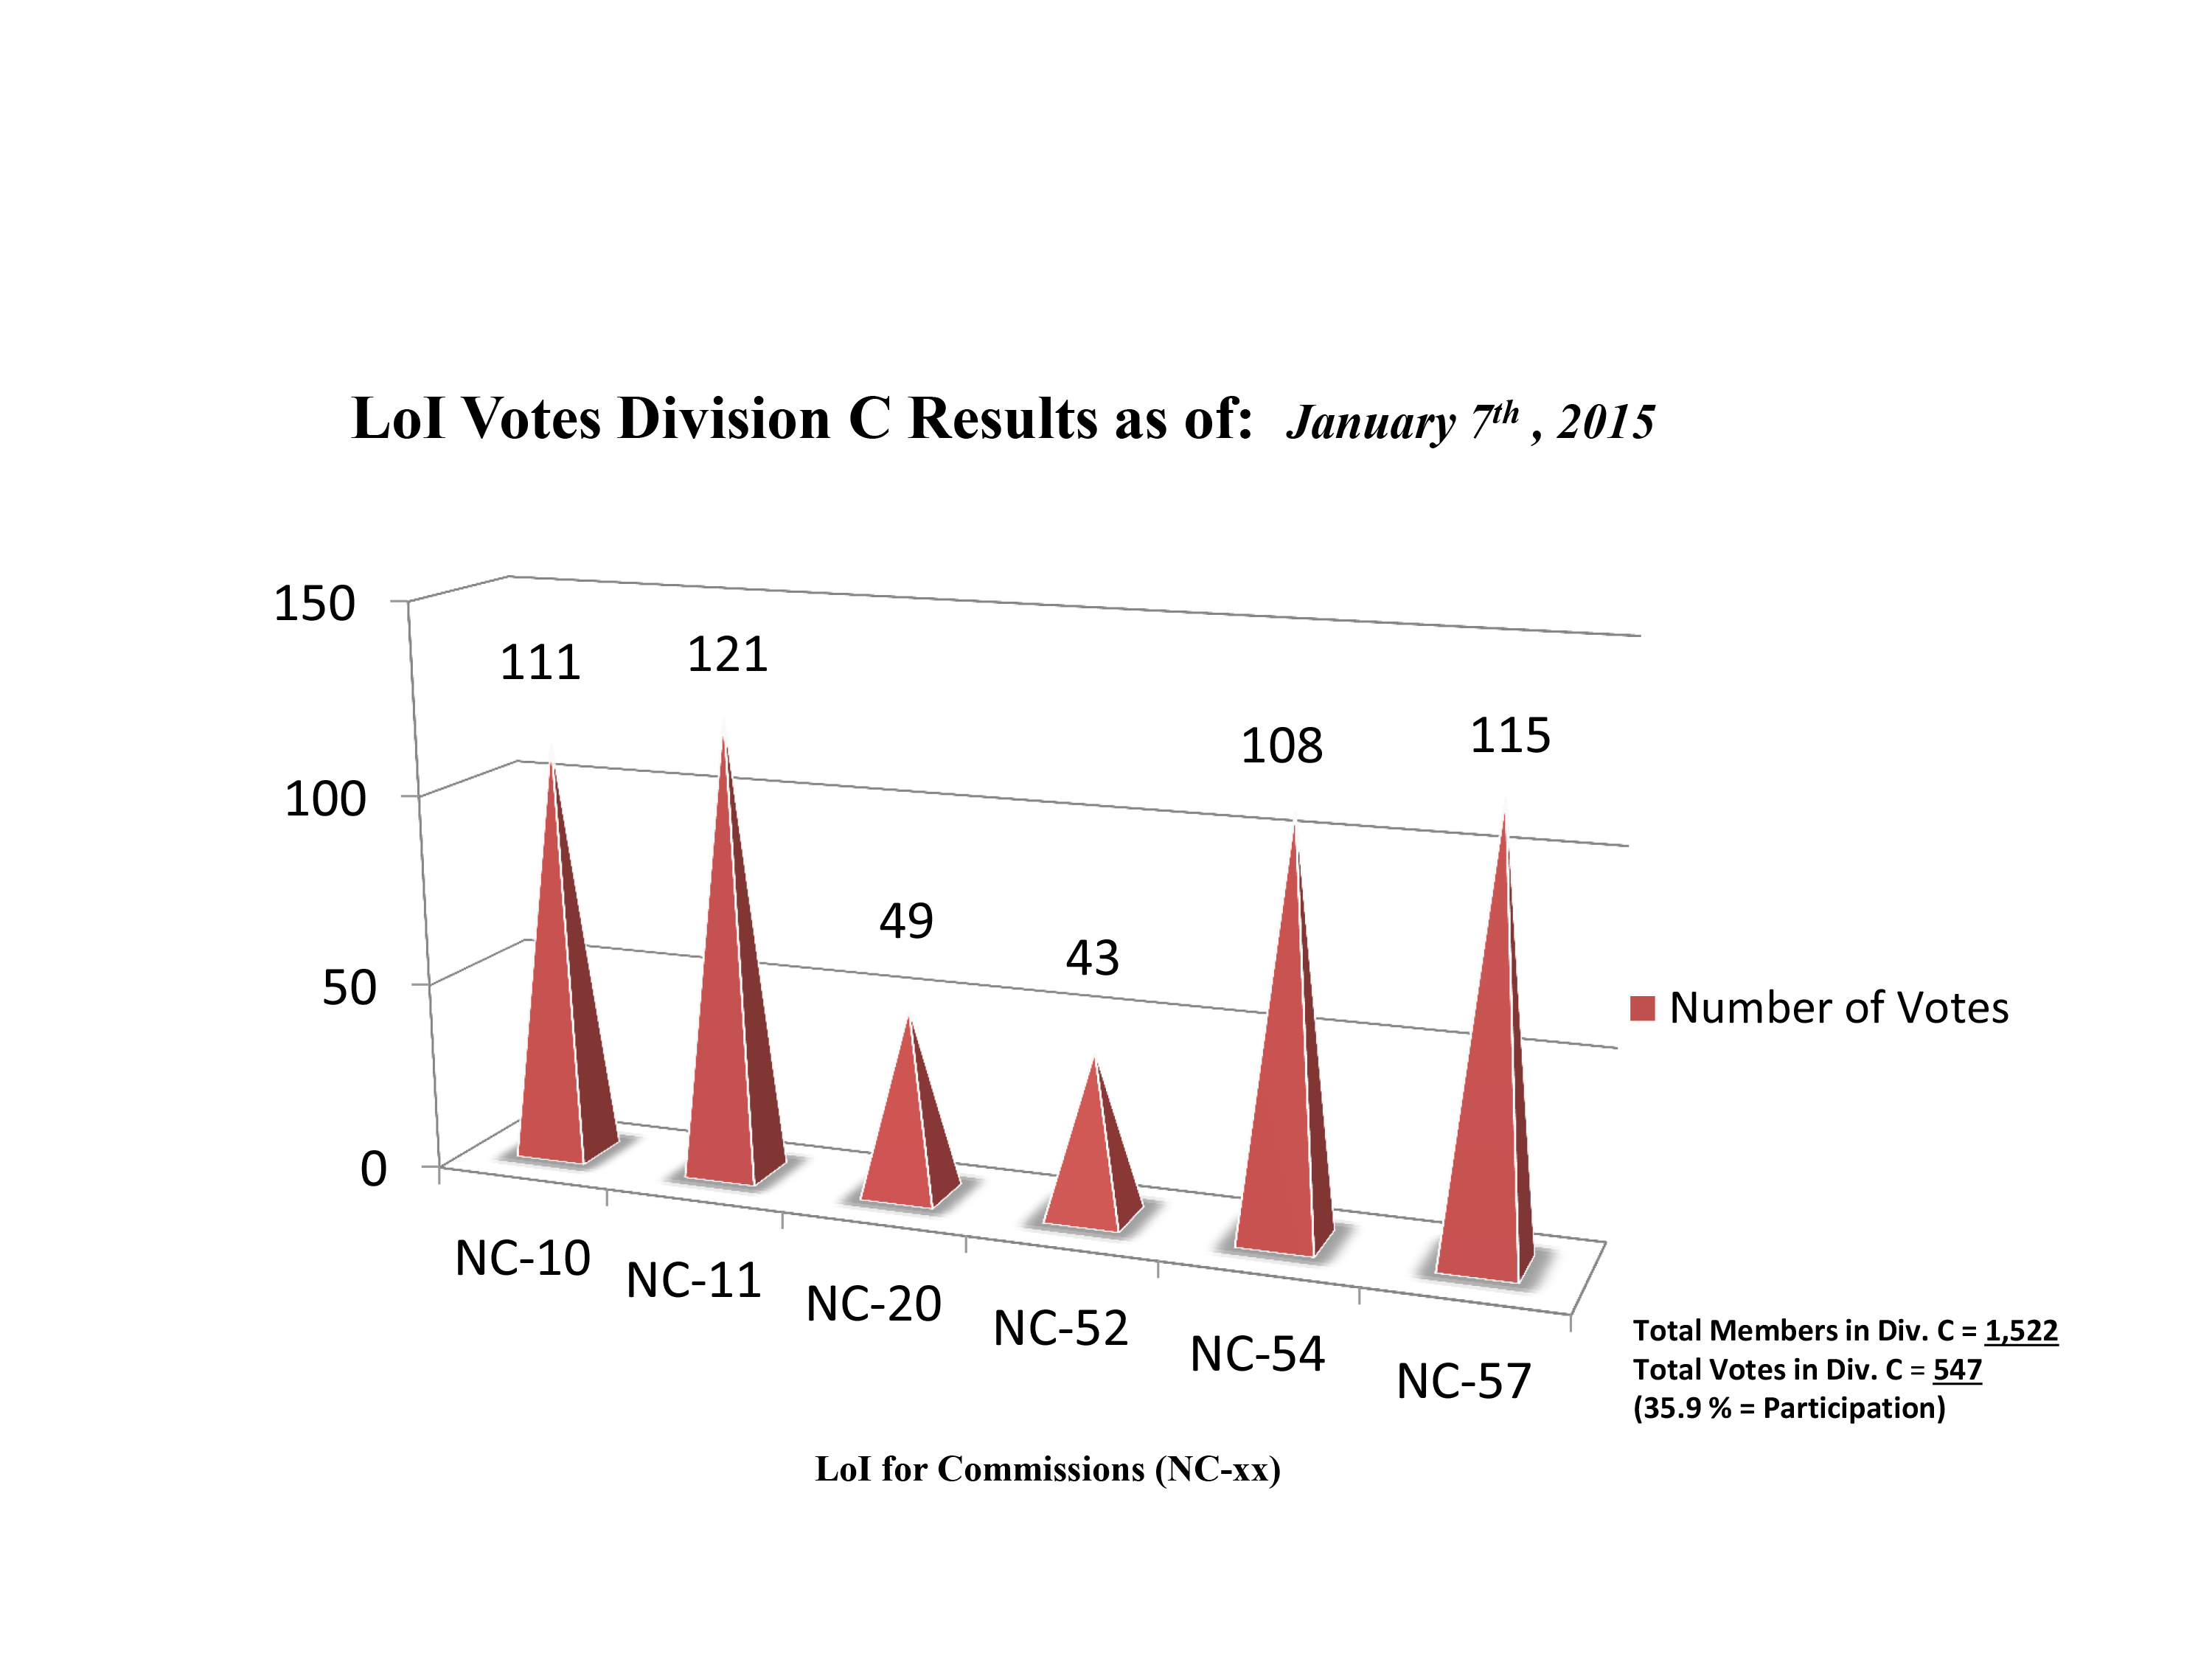

Division C Commission Reform votes (final results)

The graph presents the final results sorted by Division. Proposed Commissions may appear in more than one Division, if the proposers have requested the Cross-Division status. Only the Primary Division has been taken into account for the Inter-Division status.

Division C: Education, Outreach & Heritage
NC-10: Computational Astrophysics
NC-11: Astronomy Education & Development
NC-20: Astronomical Heritage
NC-52: Astronomical Discoveries & Alerts
NC-54: Communicating Astronomy
NC-57: History of Astronomy

Credit: IAU